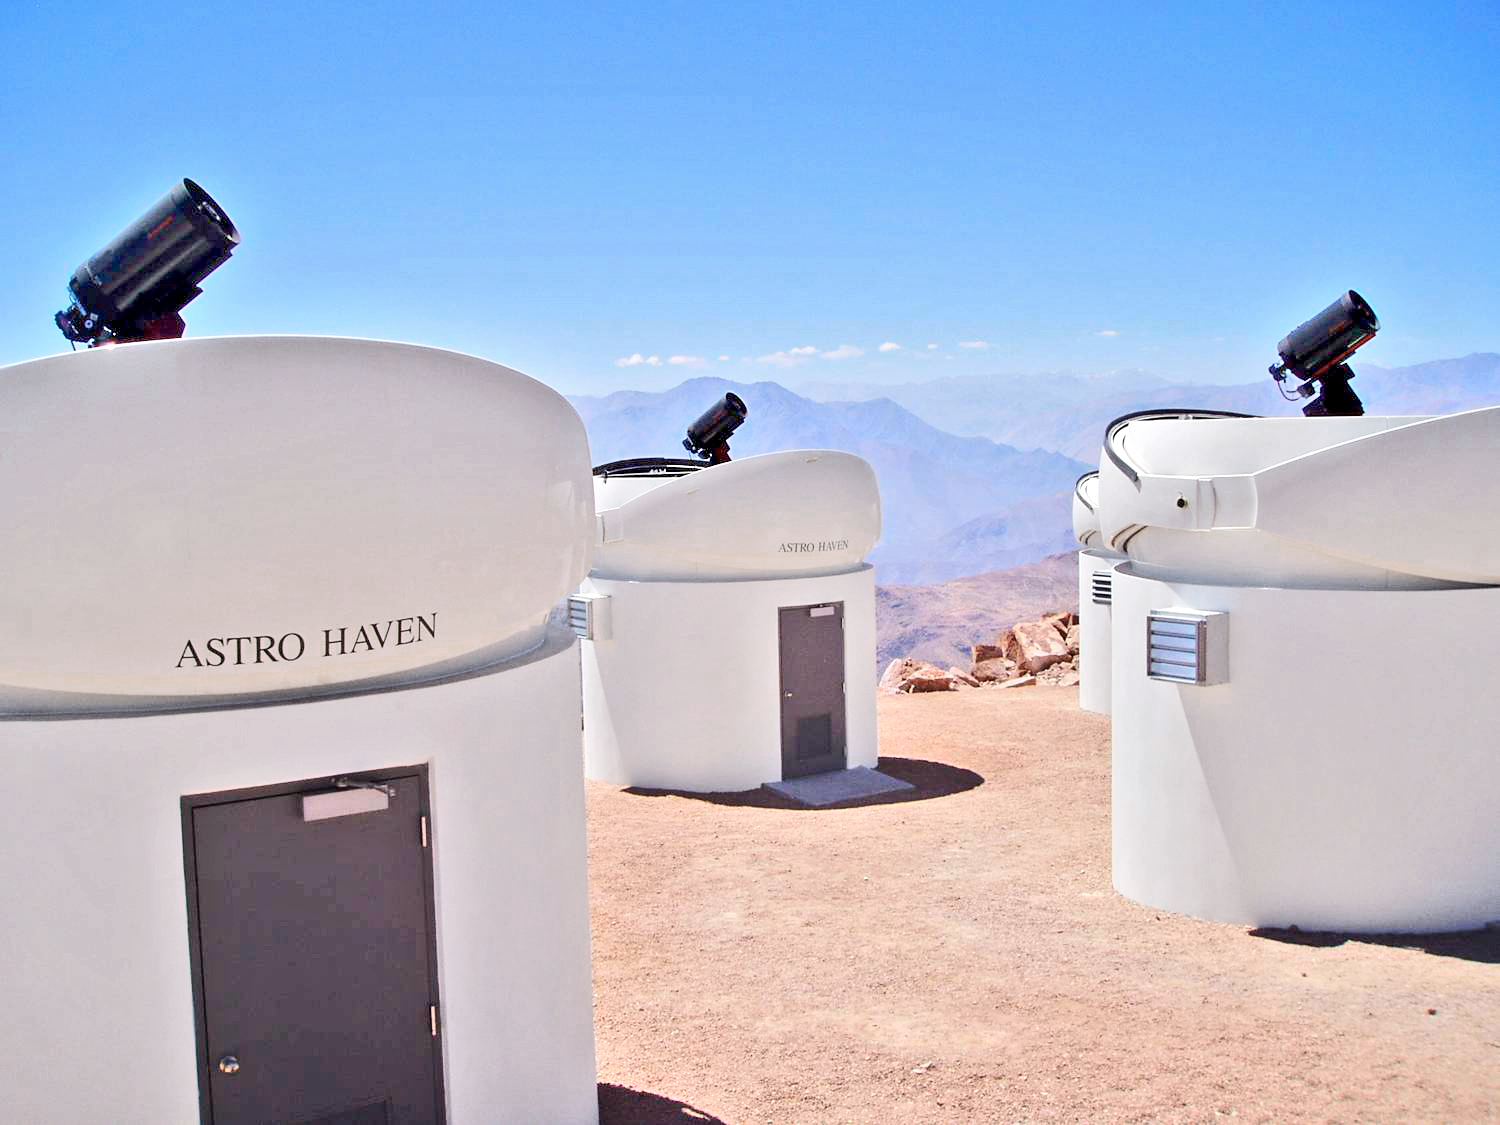

Cerro Tololo Inter-American Observatory

From left to right, the PROMPT-5, -3 and -2 telescopes. We have been using three 0.36-meter Schmidt-Cassegrain telescopes from Celestron while our final optics are being prepared. In September 2005, we will upgrade to six 0.41-meter Ritchey-Chrétien telescopes by RC Optical Systems.

Credit: CTIO/NOIRLab/NSF/AURA/P. Marenfeld